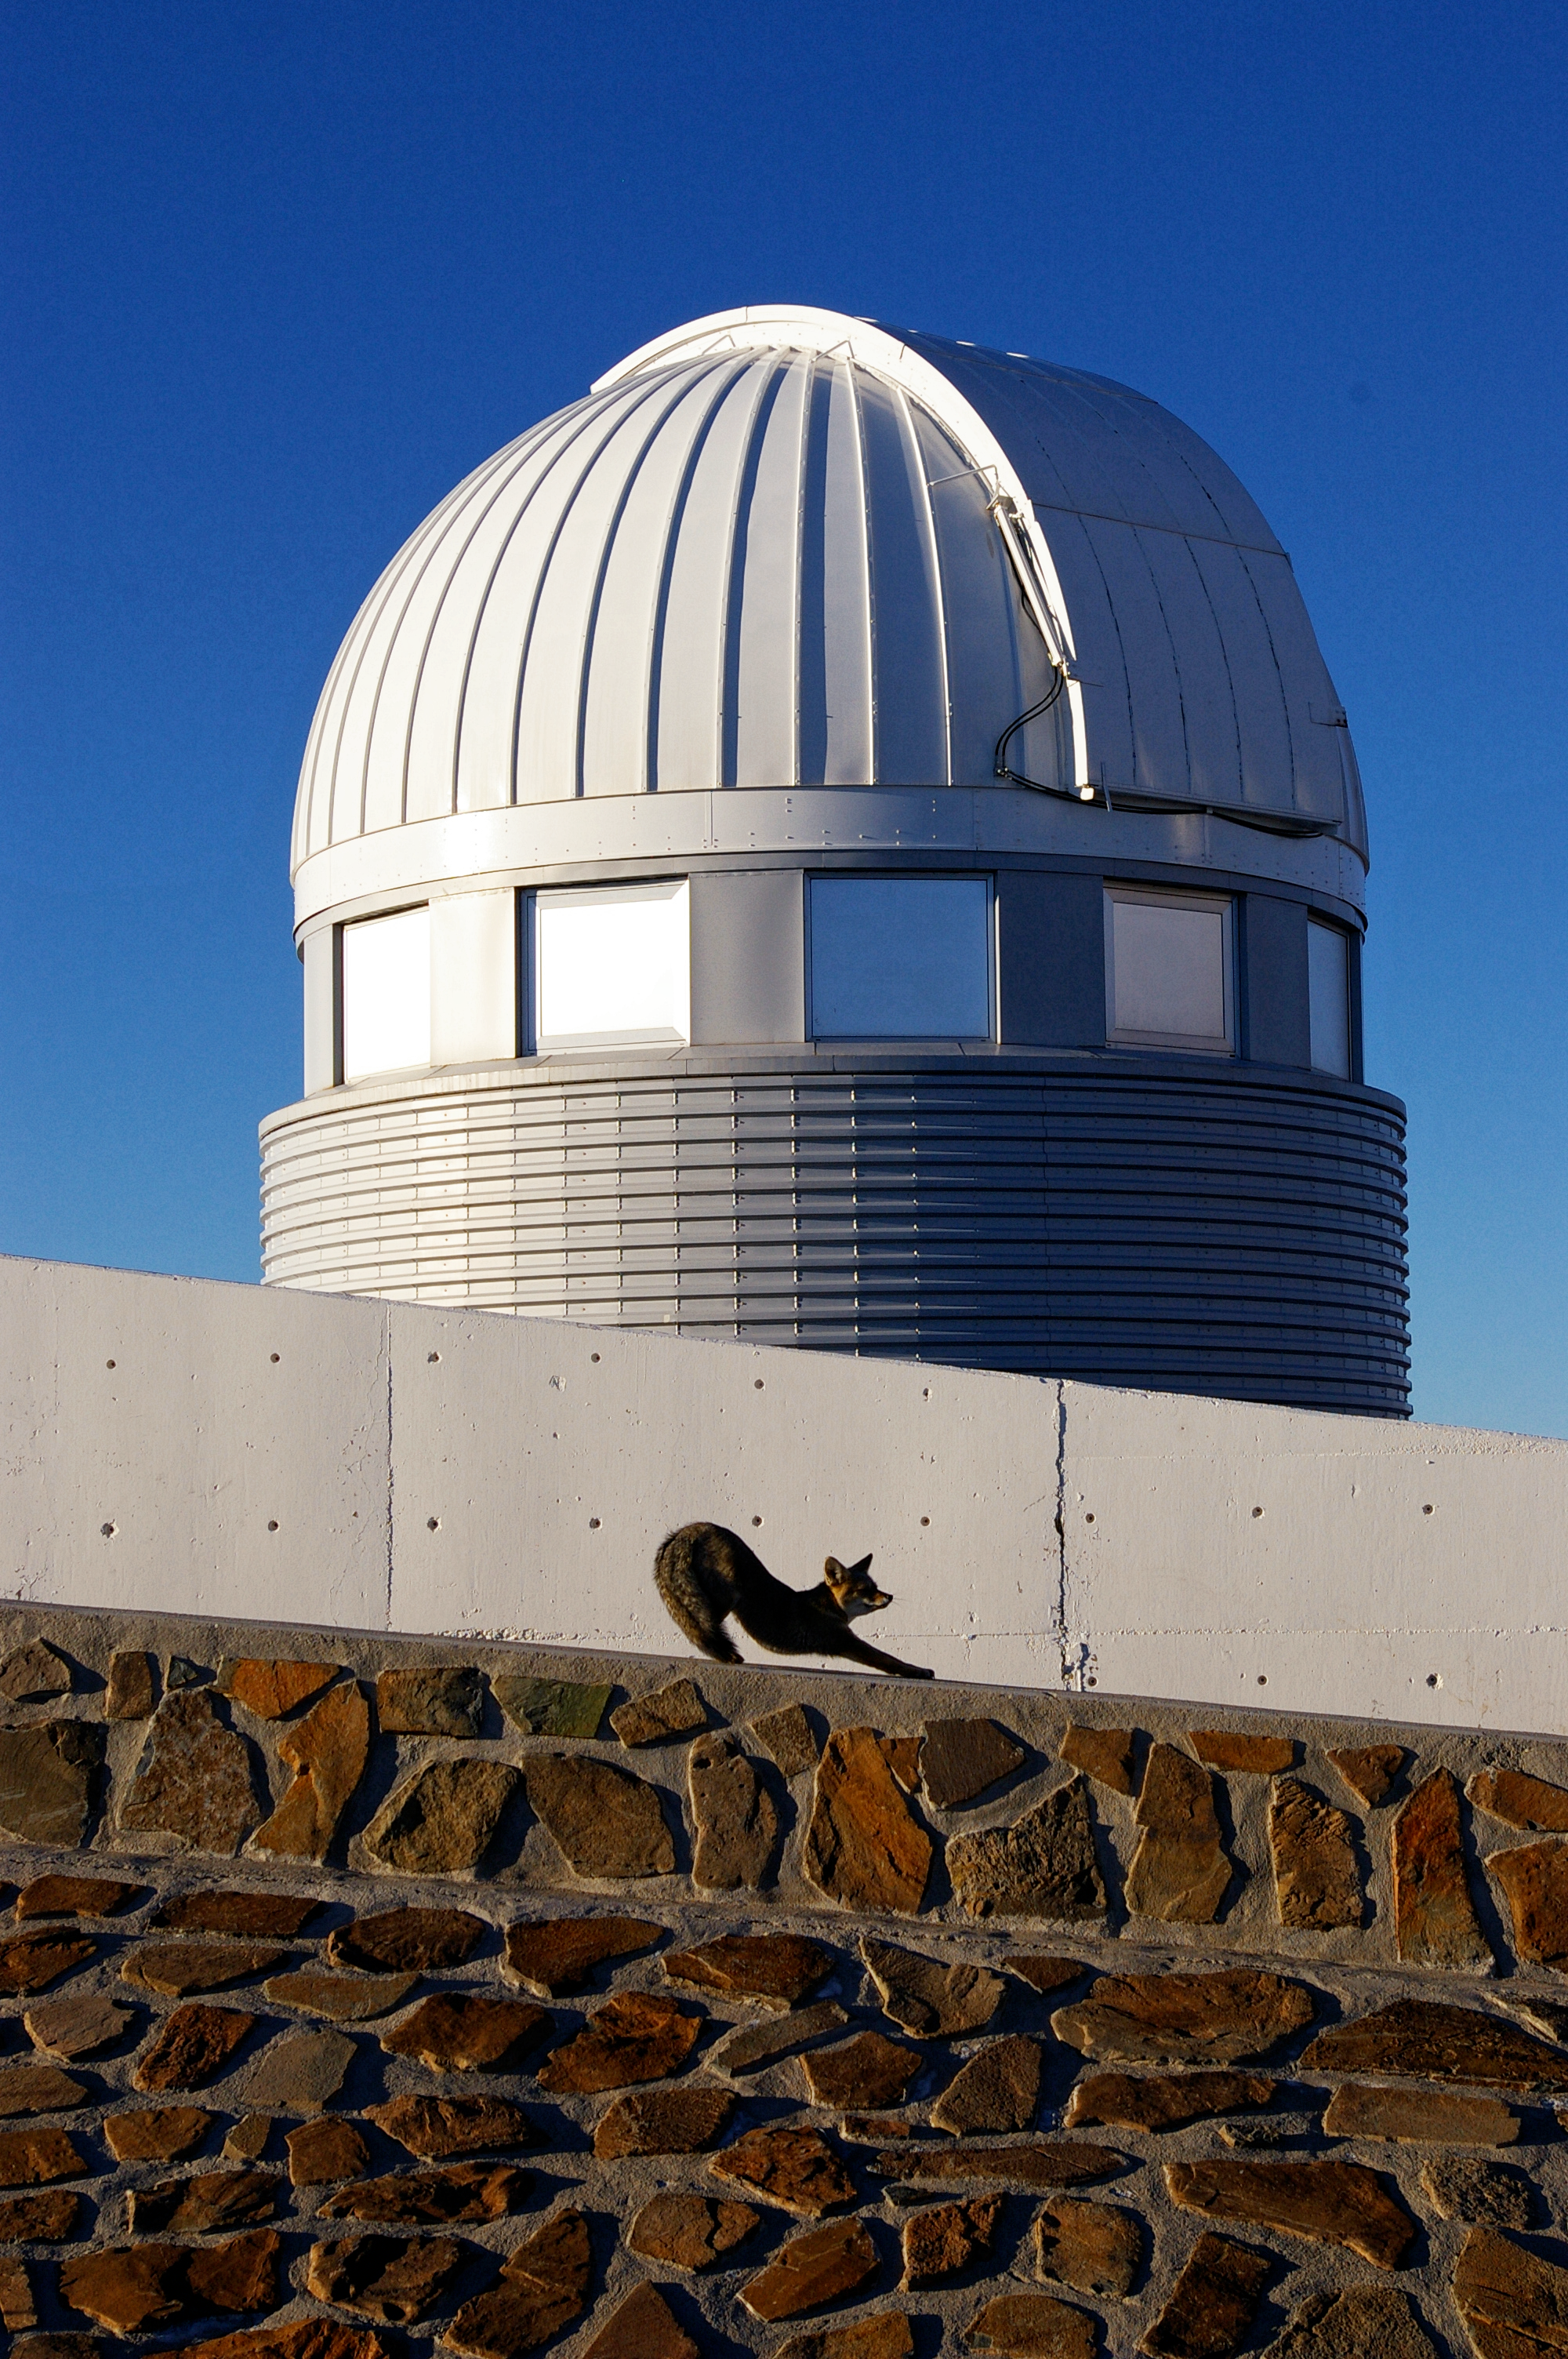

Fantastic Mr Fox

Perched precariously on the edge of the habitable world, life manages to cling on. On the outskirts of the hot, dry Atacama Desert, this hardy South American grey fox has just awoken, stretching leisurely. These foxes are generally active during the night, making the most of the drop in temperature that comes with a respite from the hot Chilean Sun.

In the background there are other signs of life. This white dome houses the Swiss 1.2-metre Leonhard Euler Telescope, which is protected from the harsh conditions by its outer shell. As the skies grow darker at ESO’s La Silla Observatory another famously nocturnal species, the astronomer, wakes up, stretches, and gets ready to scan the skies with buzzing and whirring technology.

This image was taken by ESO Photo Ambassador Malte Tewes and submitted to the Your ESO Pictures Flickr group. The Flickr group is regularly reviewed and the best photos are selected to be featured in our popular Picture of the Week series, or in our gallery.

Credit: ESO/M. Tewes